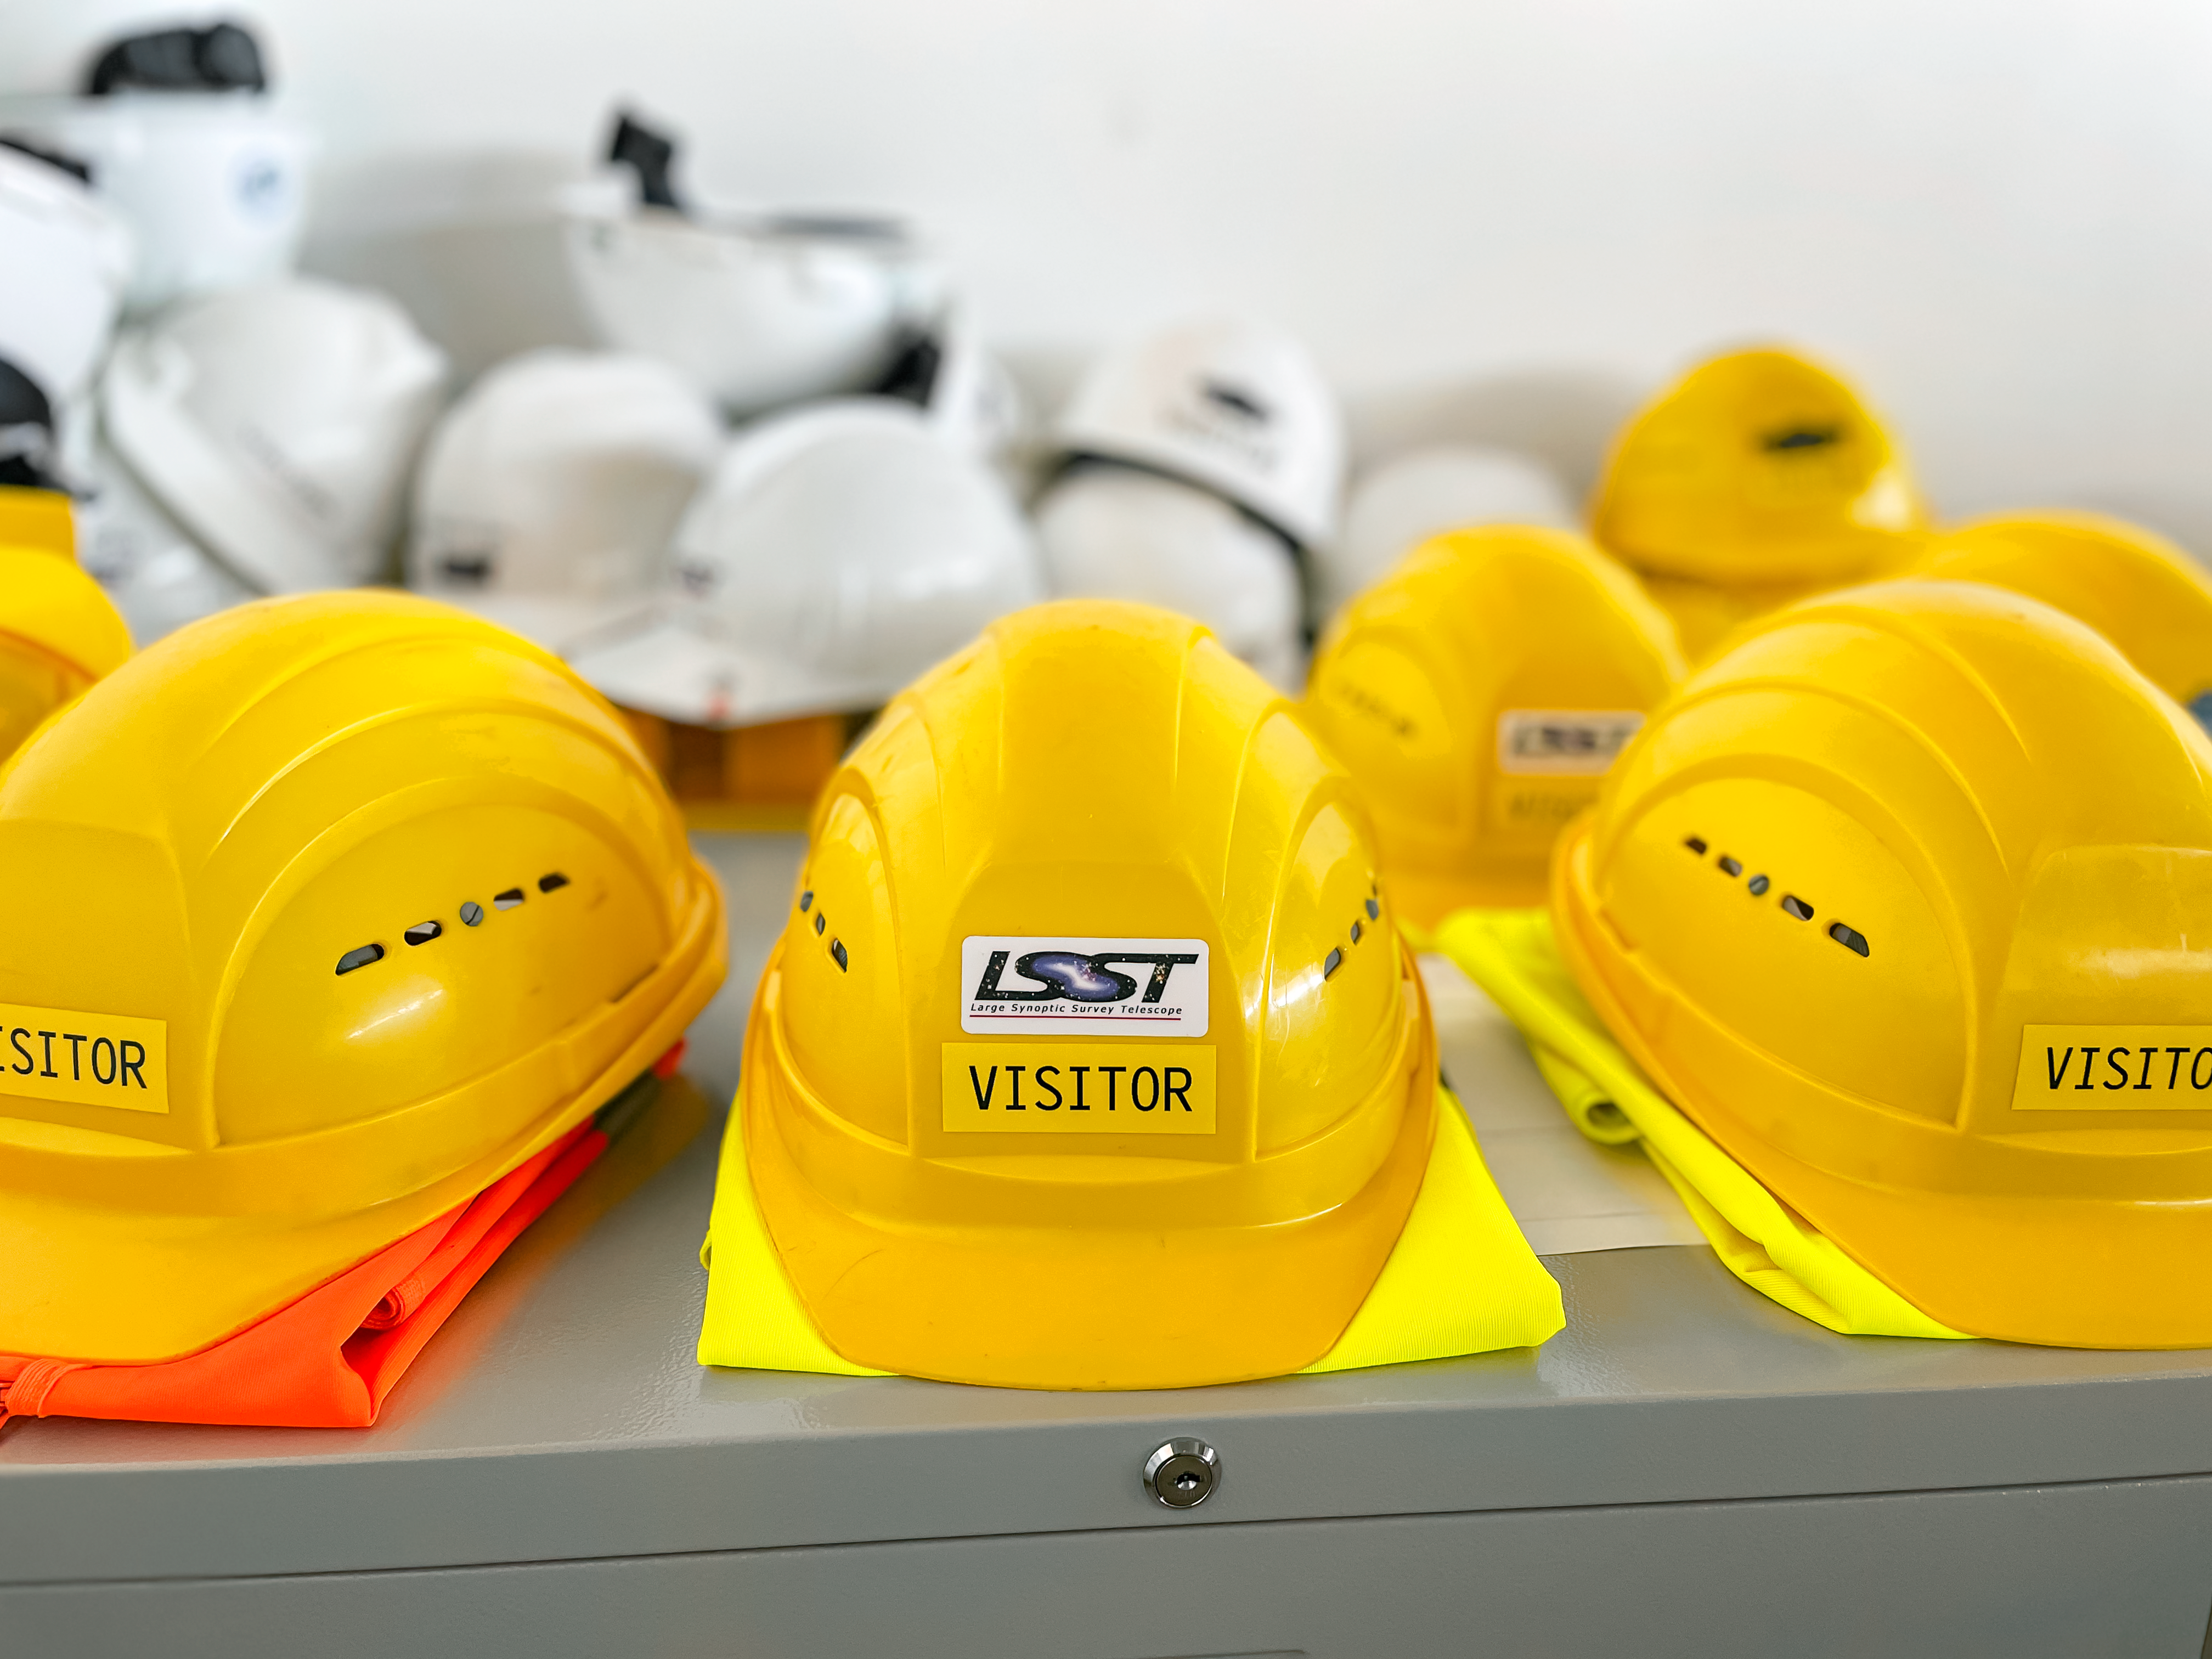

JTM 2023 Safety Equipment

Visitor hardhats from the Rubin Observatory Joint Technical Meeting 2023.

Credit: RubinObs/NOIRLab/SLAC/NSF/DOE/AURA/A. Alexov